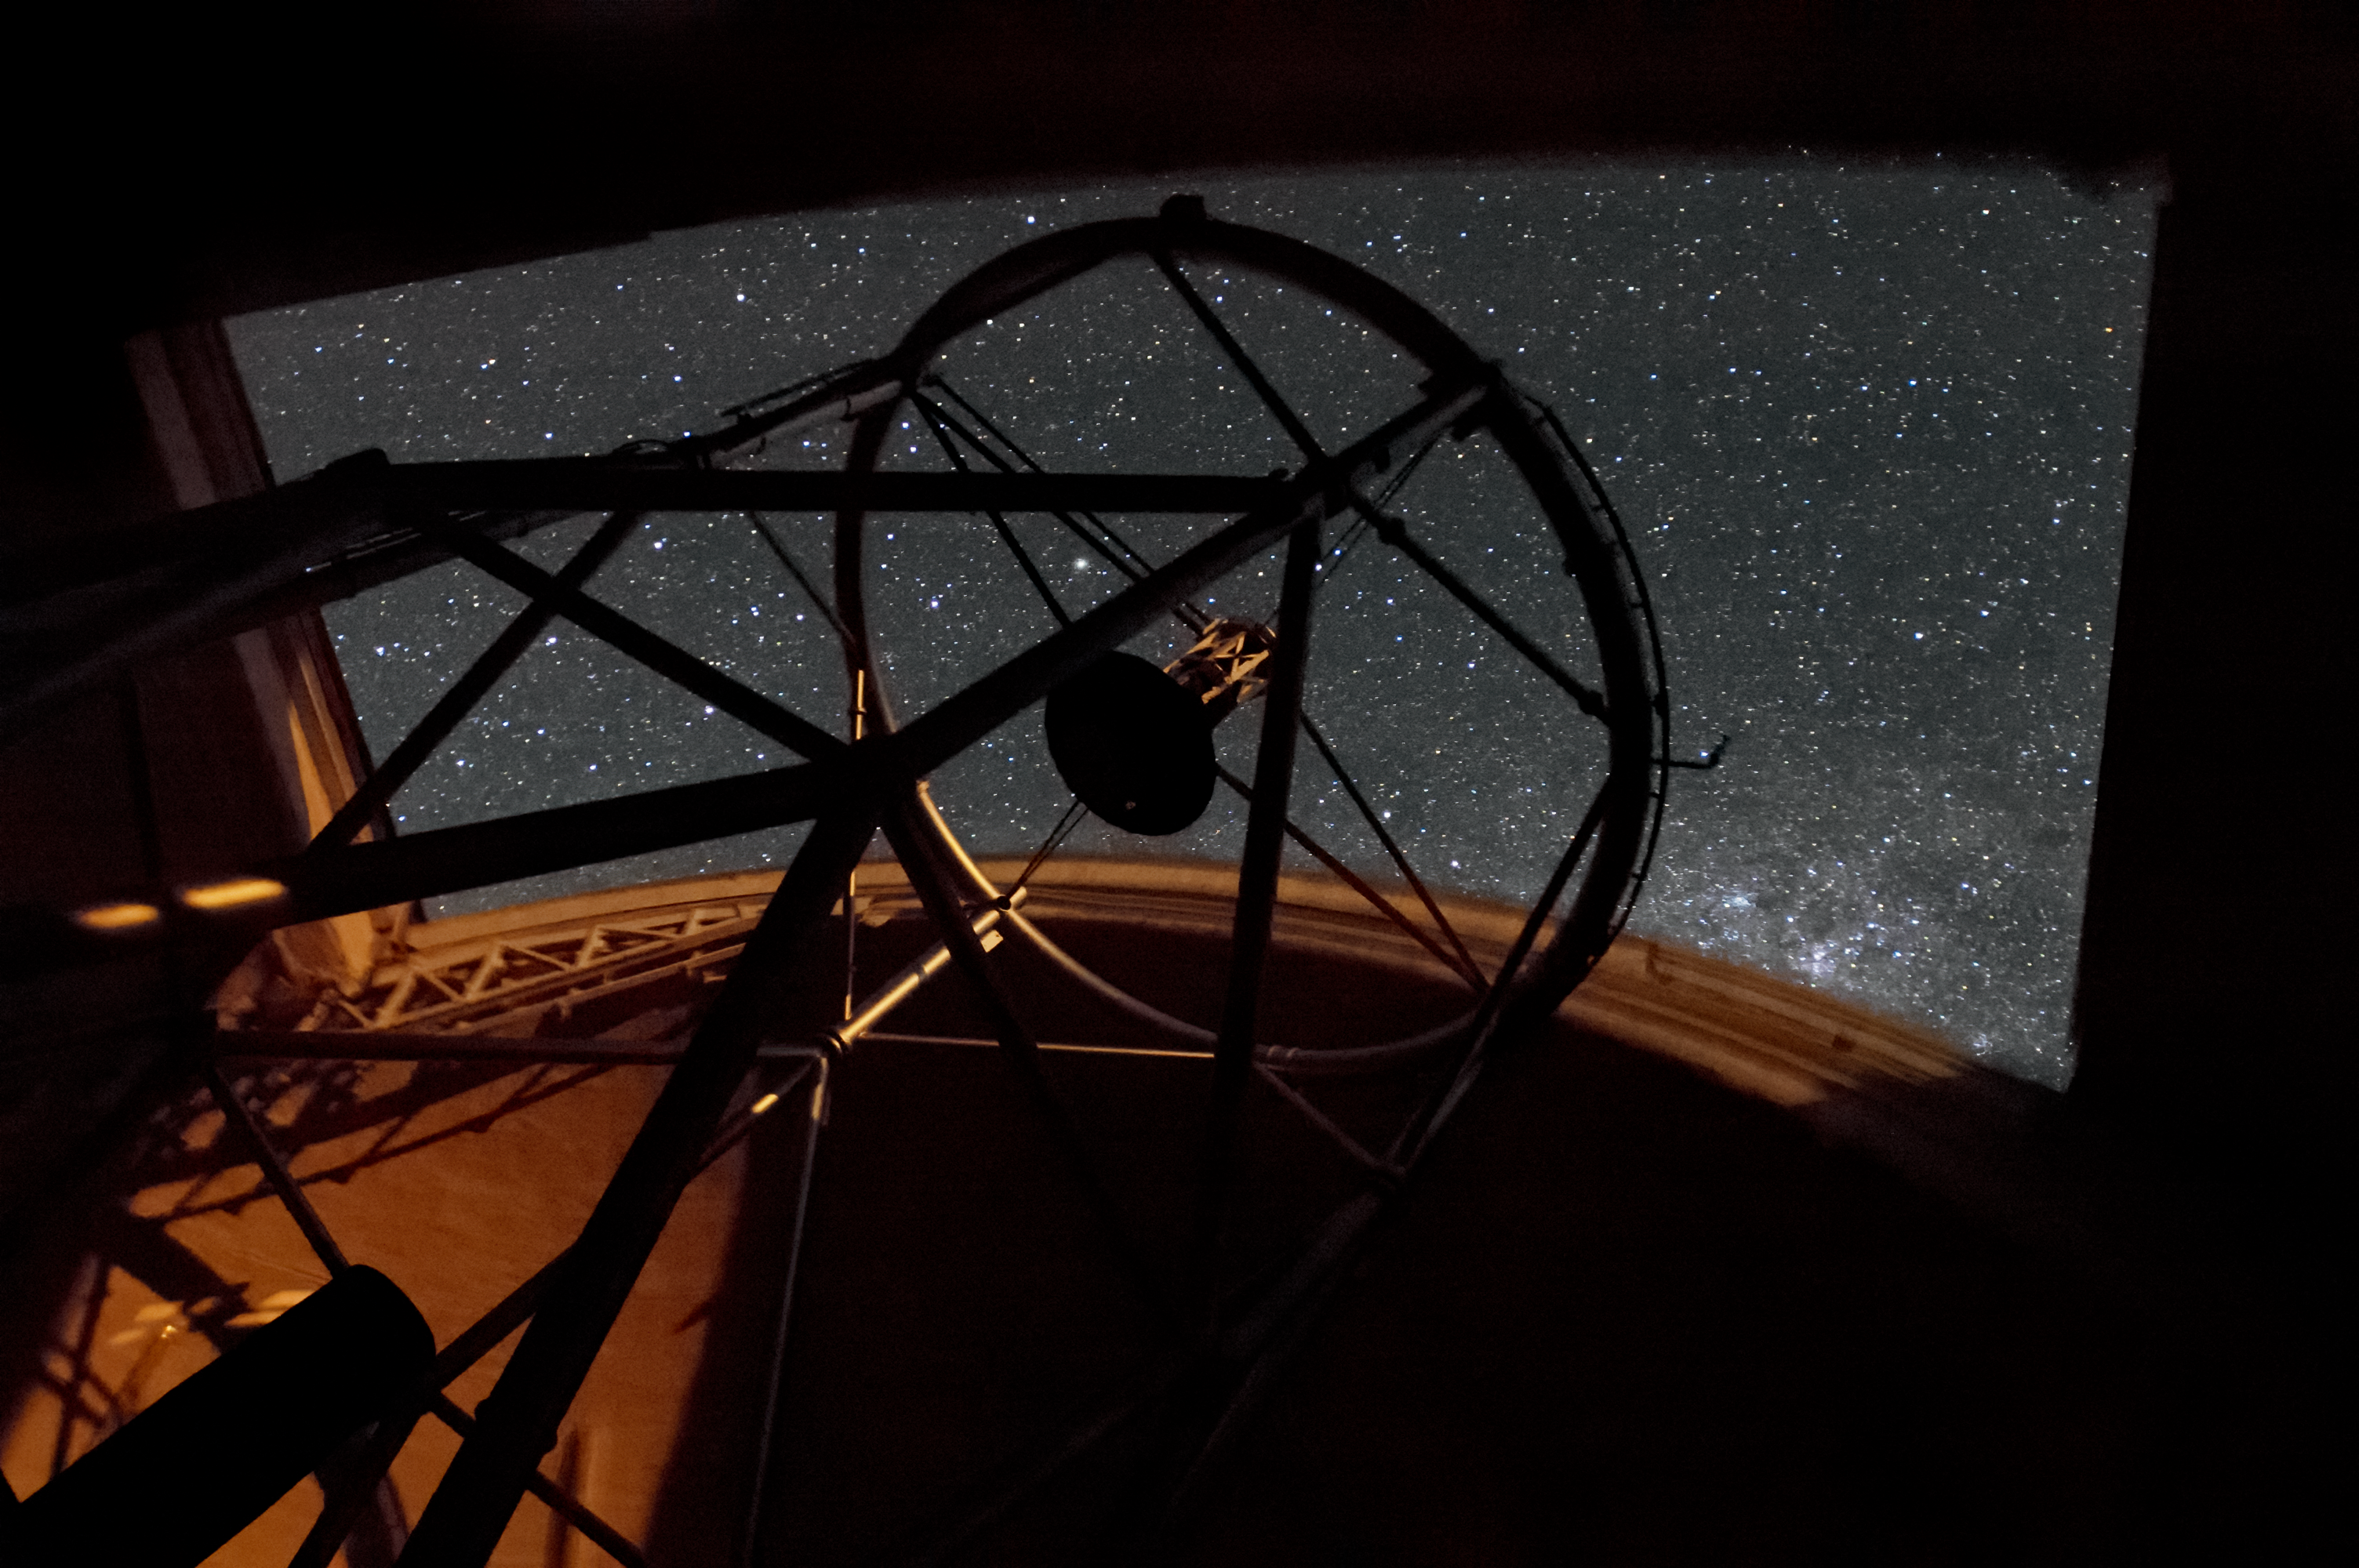

Gemini North Reaches for the Stars

A clear night at the Frederick C. Gillett Gemini North telescope atop Maunakea, with part of the Milky Way and some stars visible through the opening in the dome. The Gemini North telescope is part of the International Gemini Observatory, a program of NSF NOIRLab.

Credit: International Gemini Observatory/NOIRLab/AURA/NSF/M. Paredes